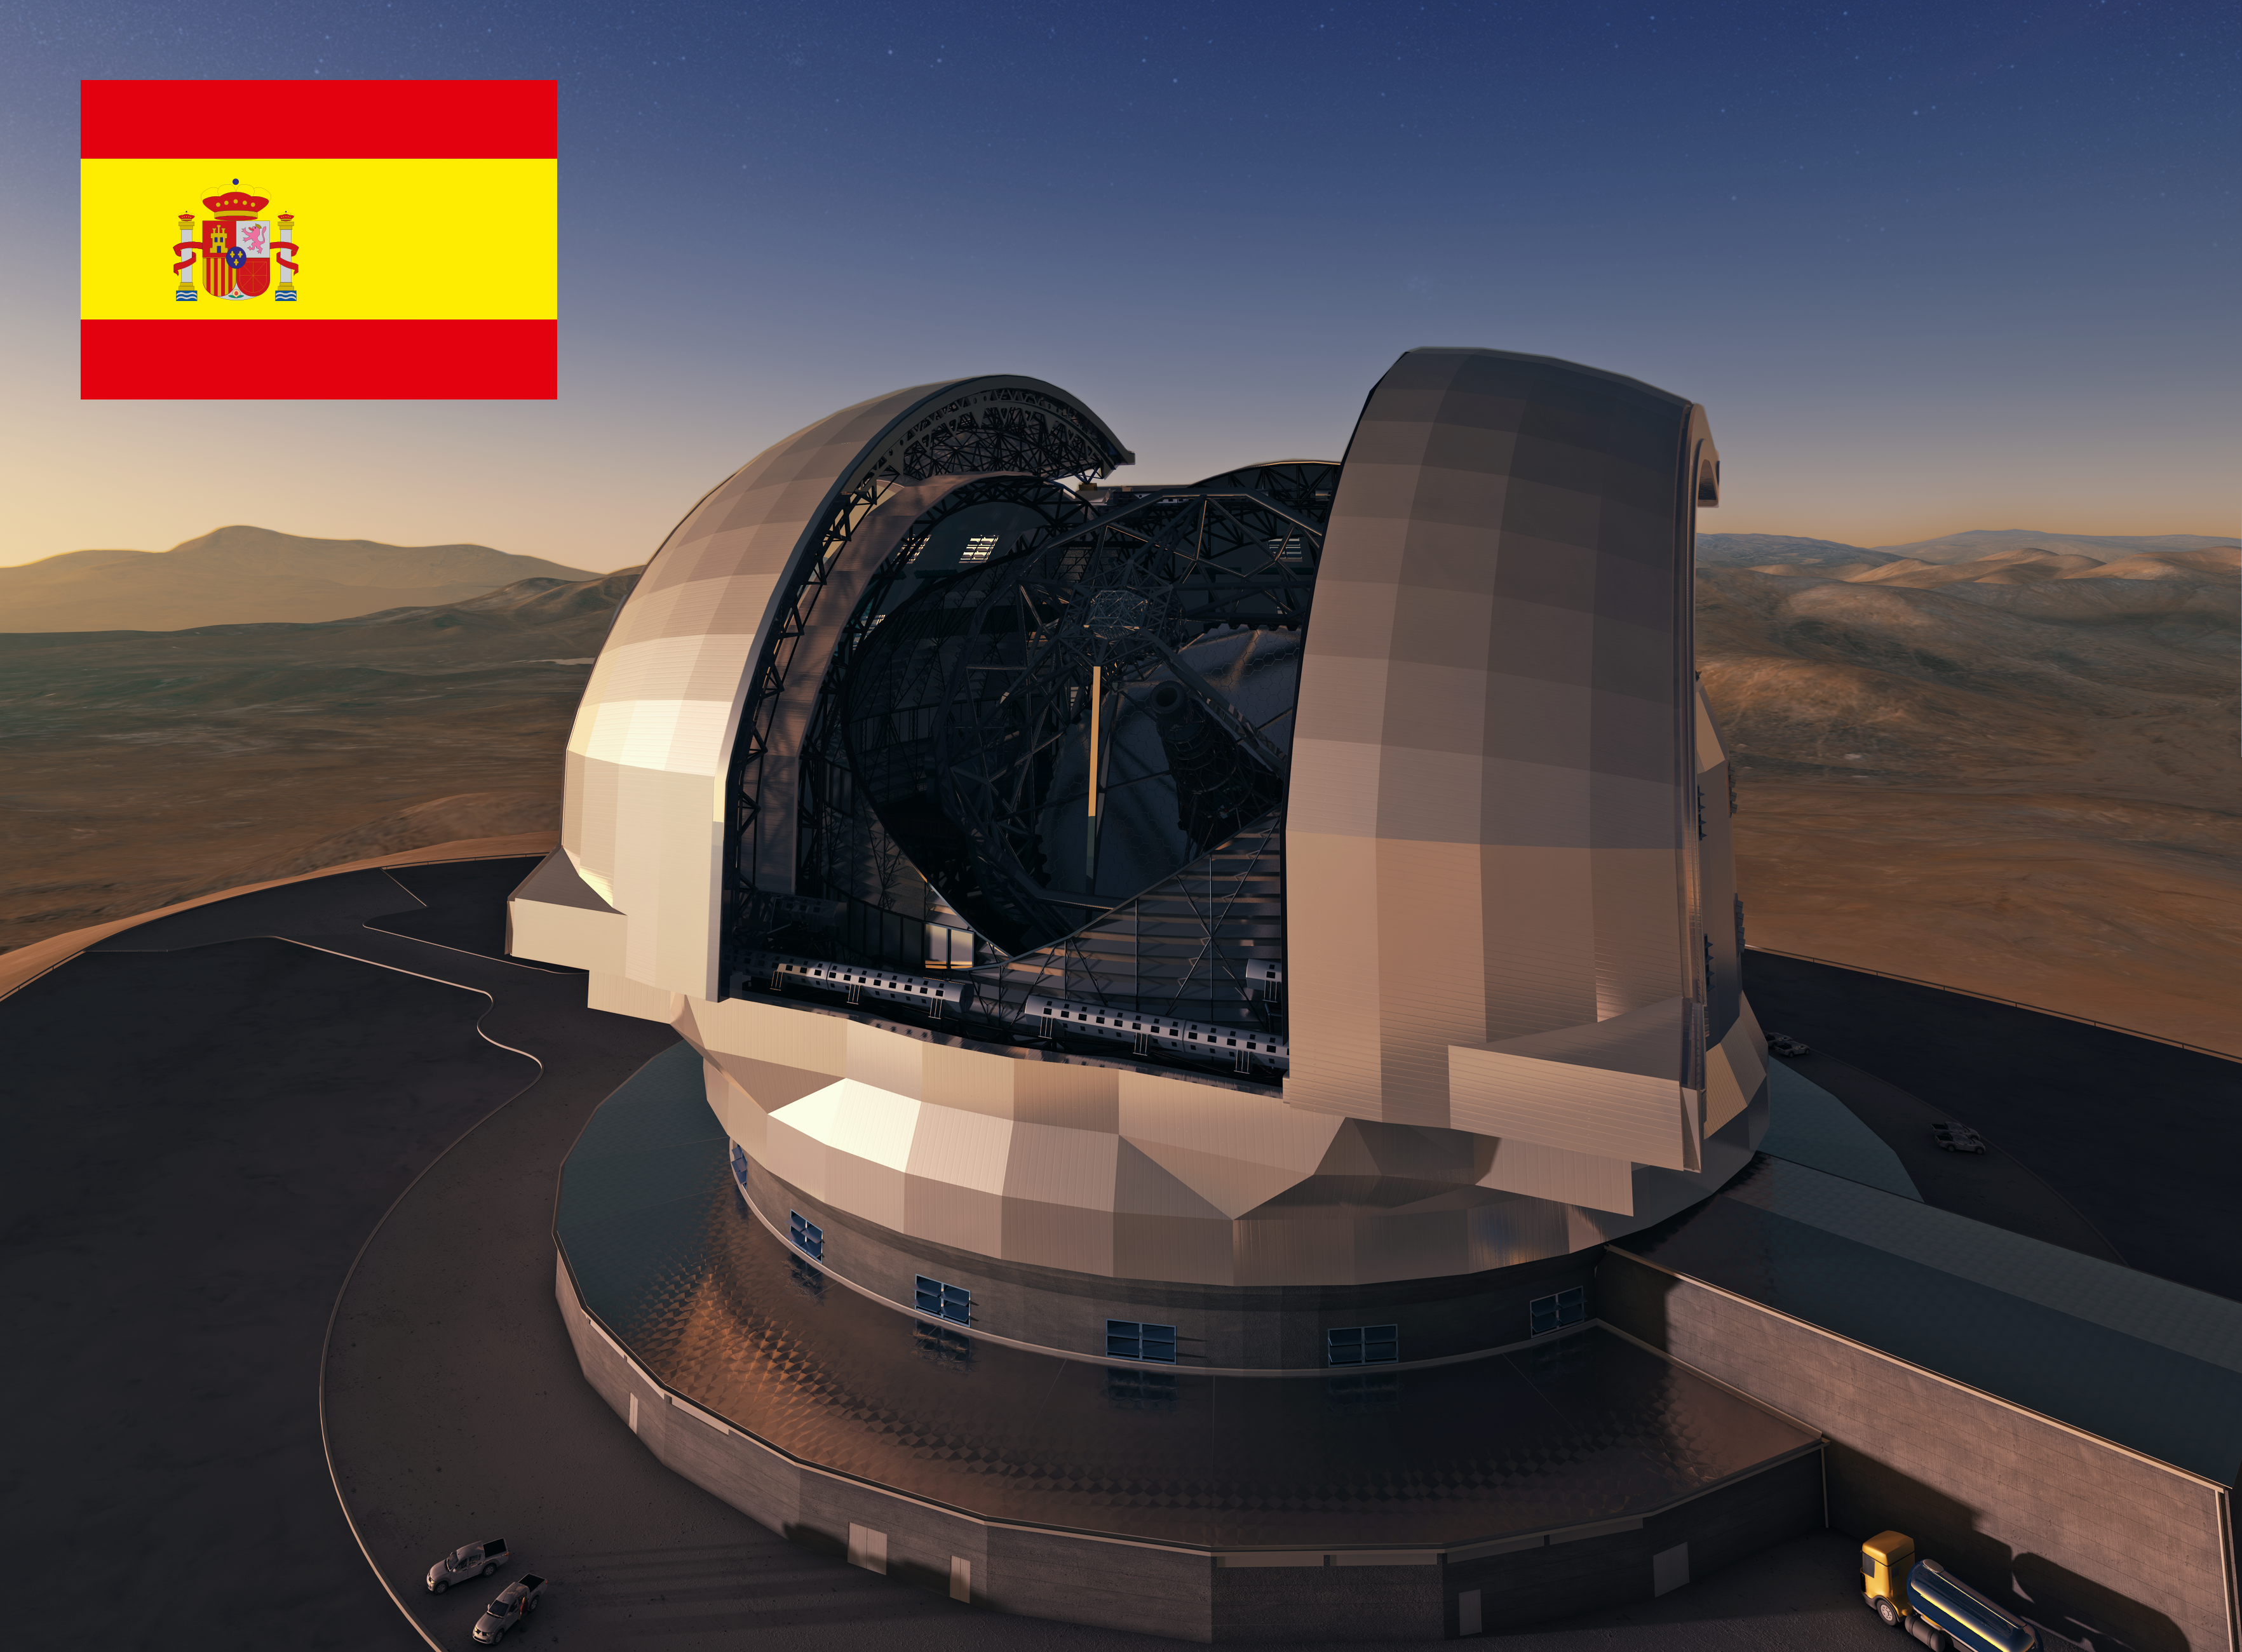

Spain to participate in the E-ELT

Representatives of Spain have announced that Spain will participate in the European Extremely Large Telescope (E-ELT) programme. Fourteen of the ESO Member States have now joined the E-ELT programme. Spain joined the organisation in 2006.

The design for the E-ELT shown here is preliminary.

Credit: ESO/L. Calçada